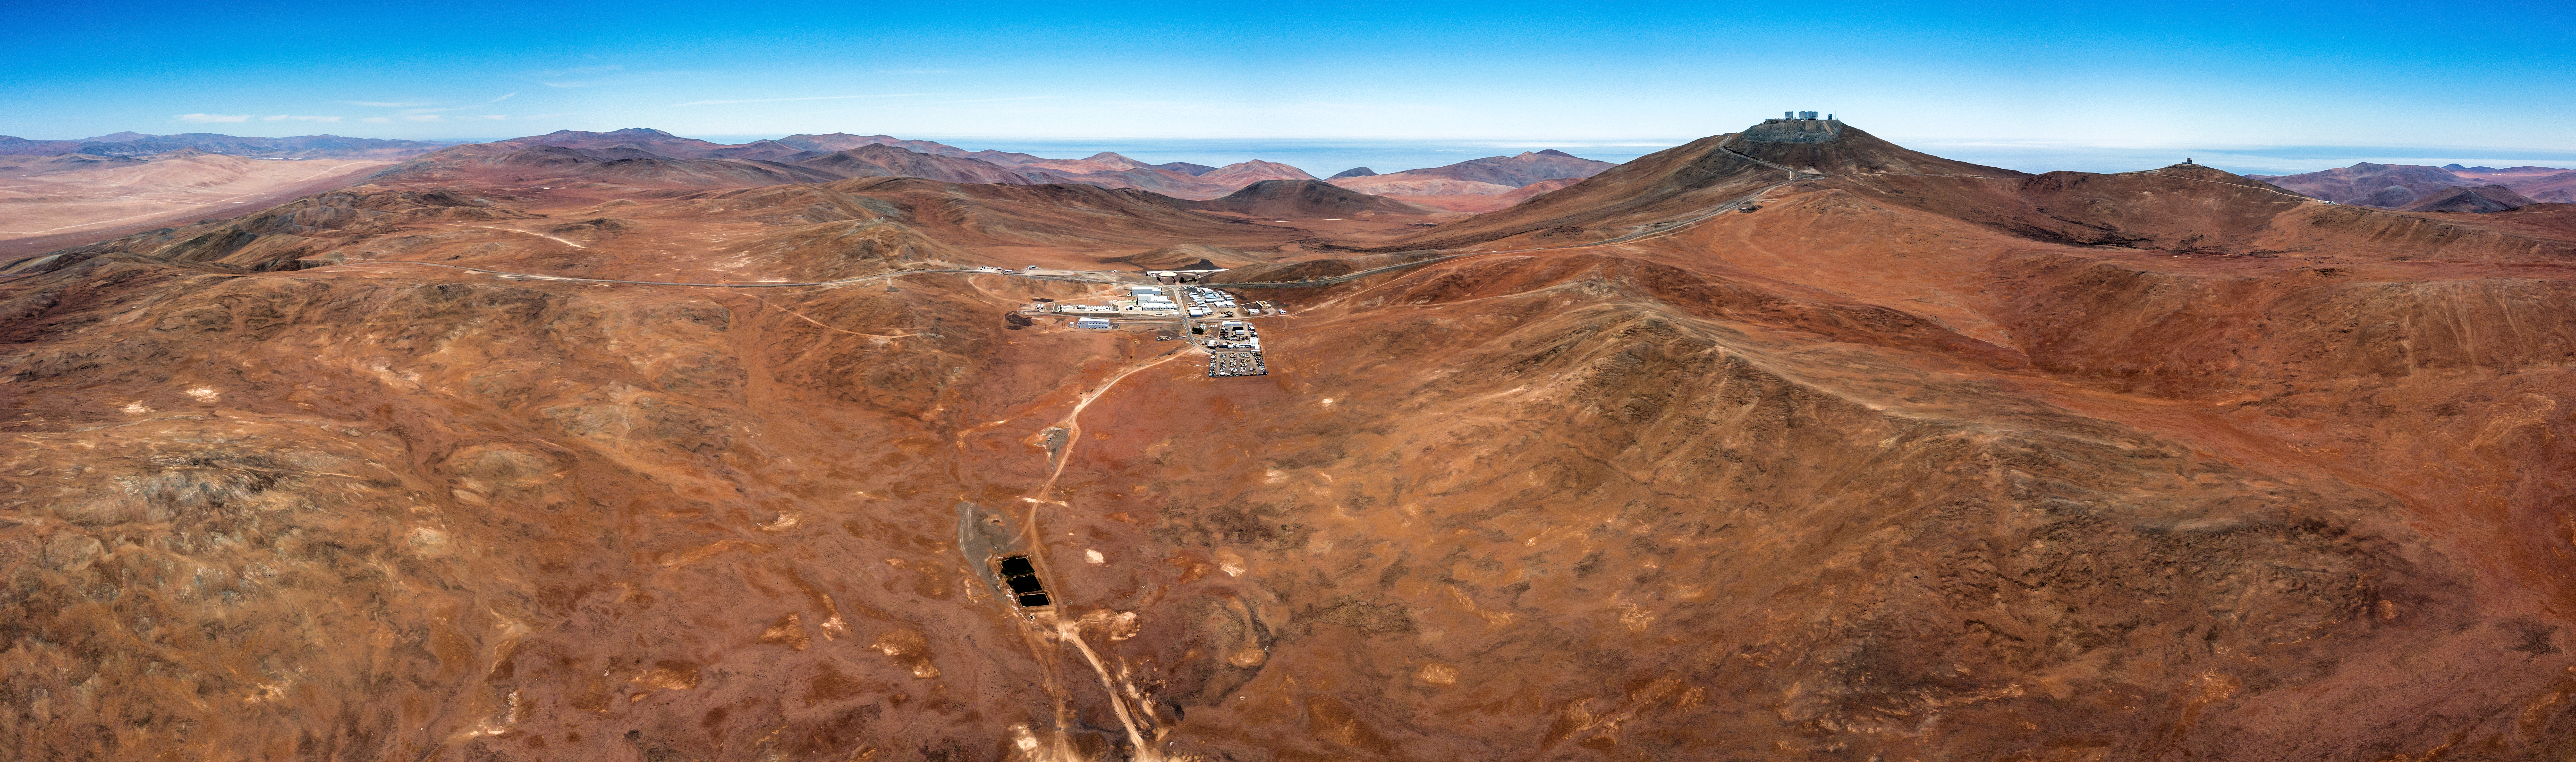

Otherworldly, On Earth

If your first thought upon seeing this picture was that the terrain seems otherworldly and somewhat Martian, you’re not alone; parts of the desert shown here are actually used by NASA to test the space agency’s Mars rovers, as the terrain here is thought to be similar to that of the Red Planet. This is in fact the Chilean Atacama Desert, a 1000-kilometre-long strip of land running down the Pacific coast and the site of ESO’s Paranal Observatory: one of the best and most productive astronomical sites in the world. The skies above this dusty wilderness boast exceptionally clear and dark qualities; Paranal Observatory enjoys a whopping 300 clear nights every year!

Credit: ESO/Gerhard Hüdepohl (atacamaphoto.com)